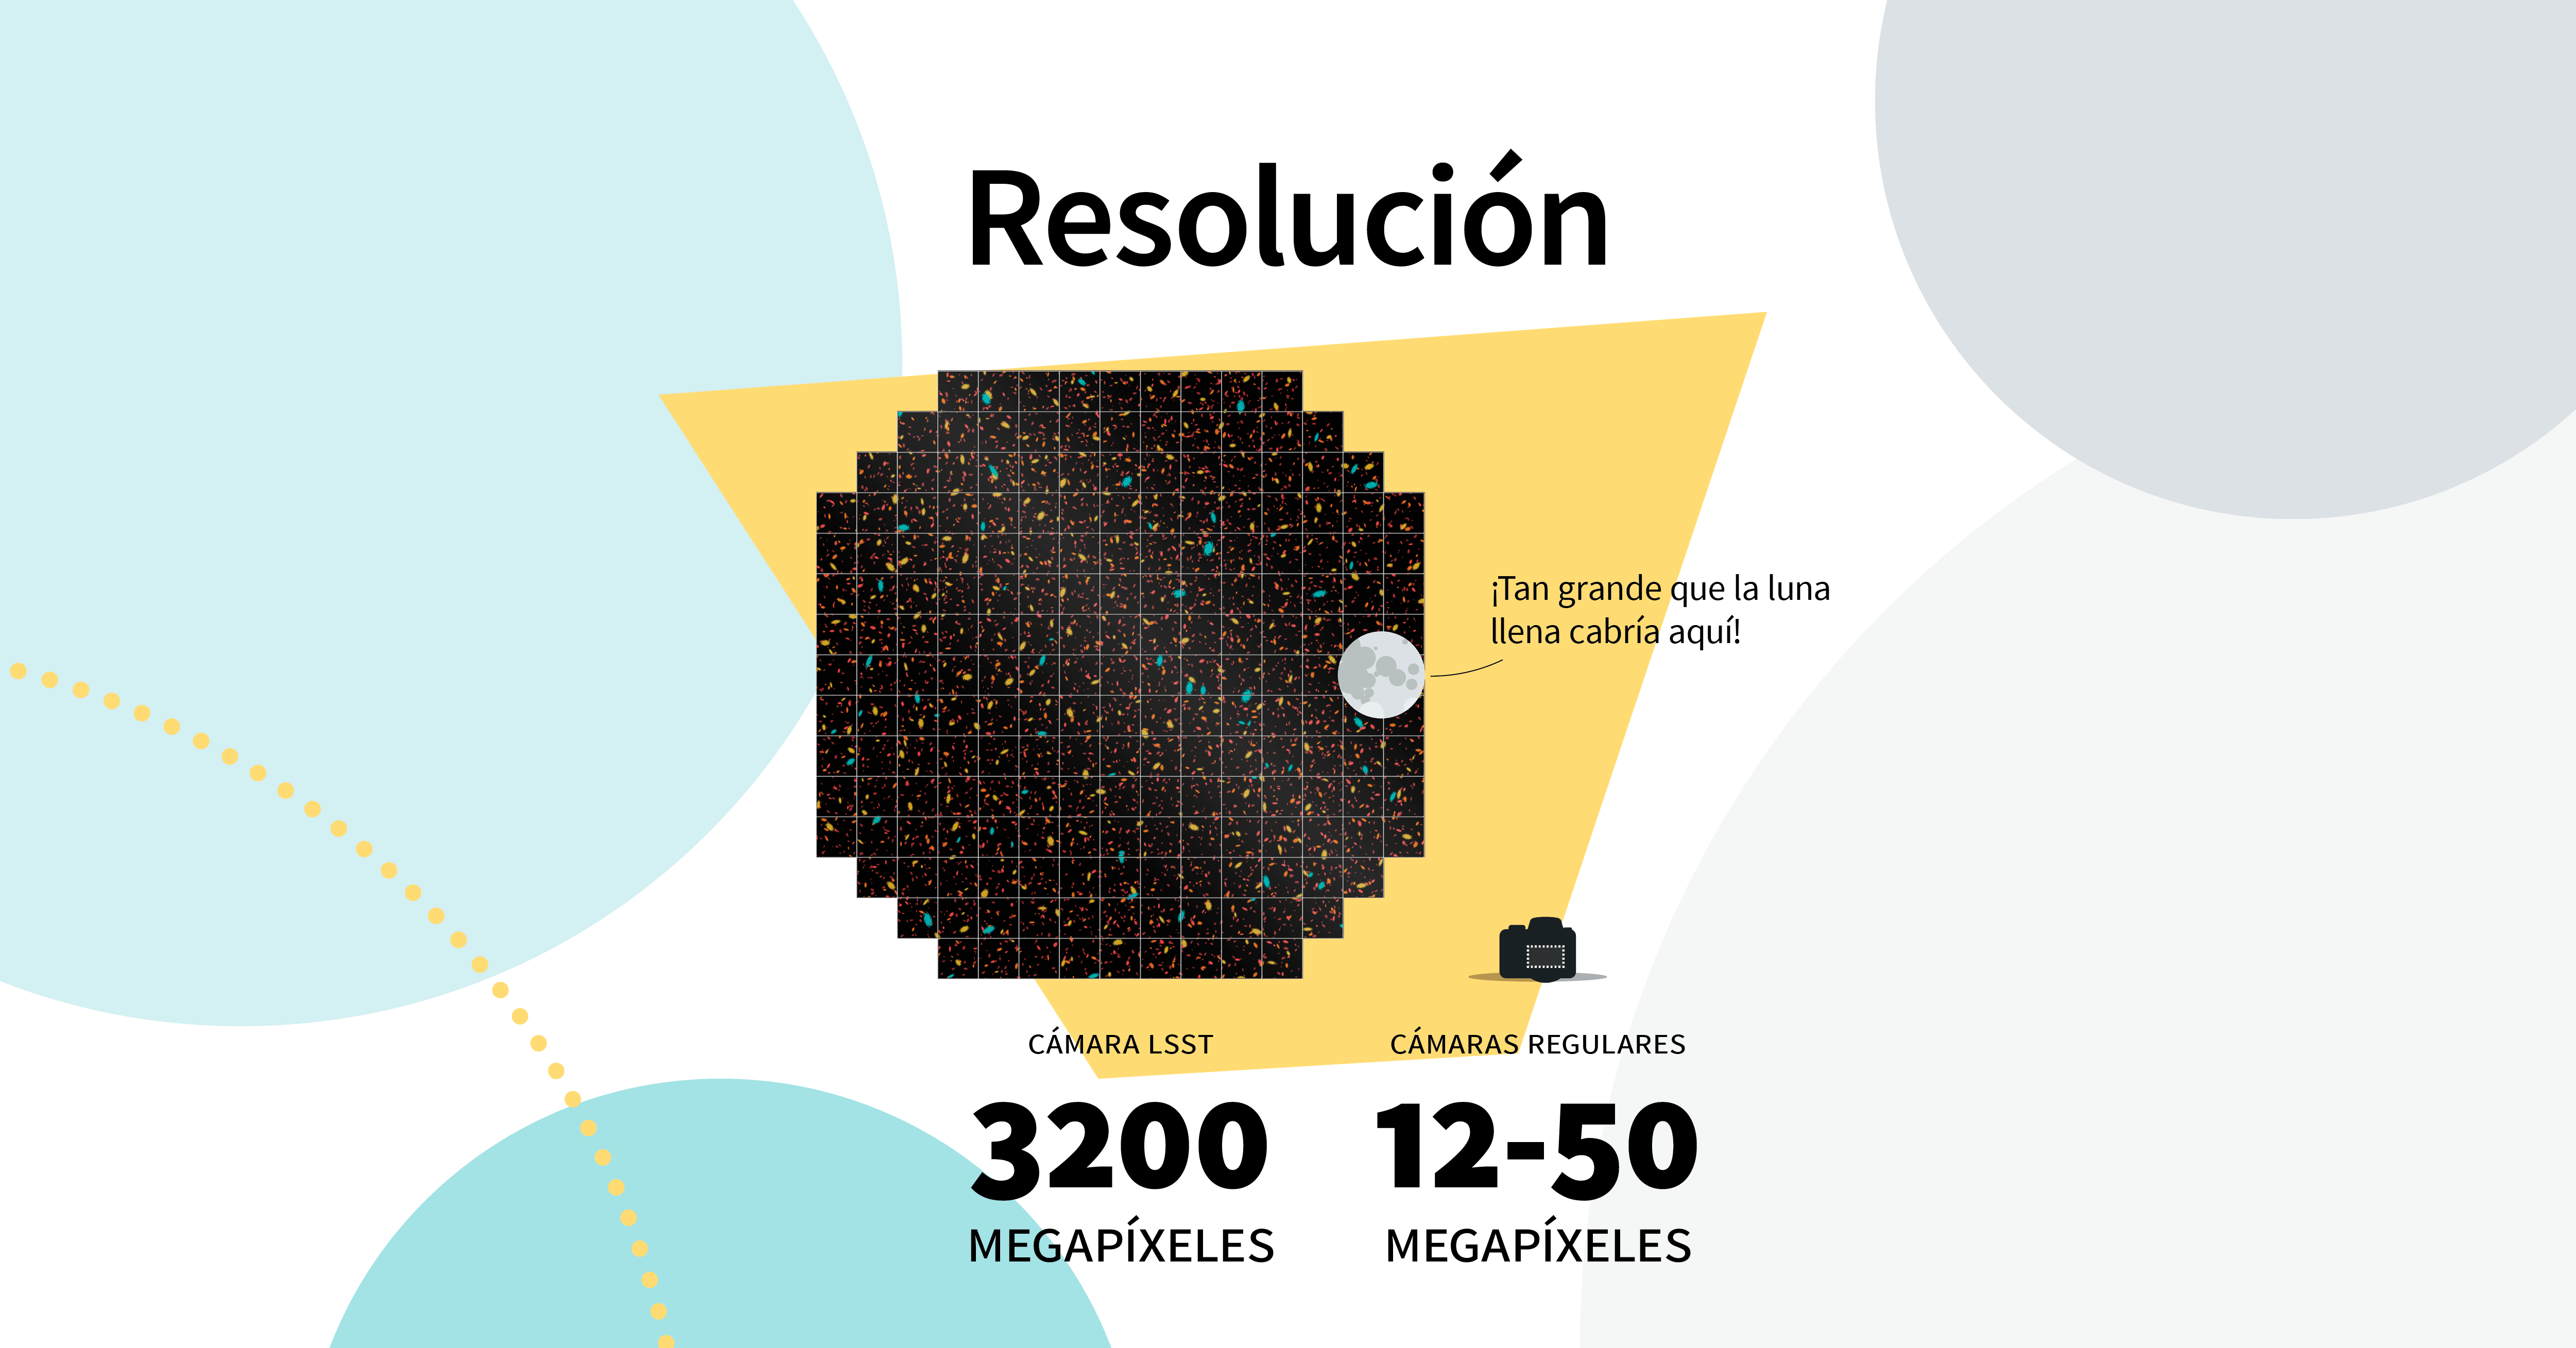

LSST Camera Illustration

Educational illustration of the Rubin Observatory LSST Camera.

Credit: RubinObs/NOIRLab/SLAC/NSF/DOE/AURA/J. Pinto